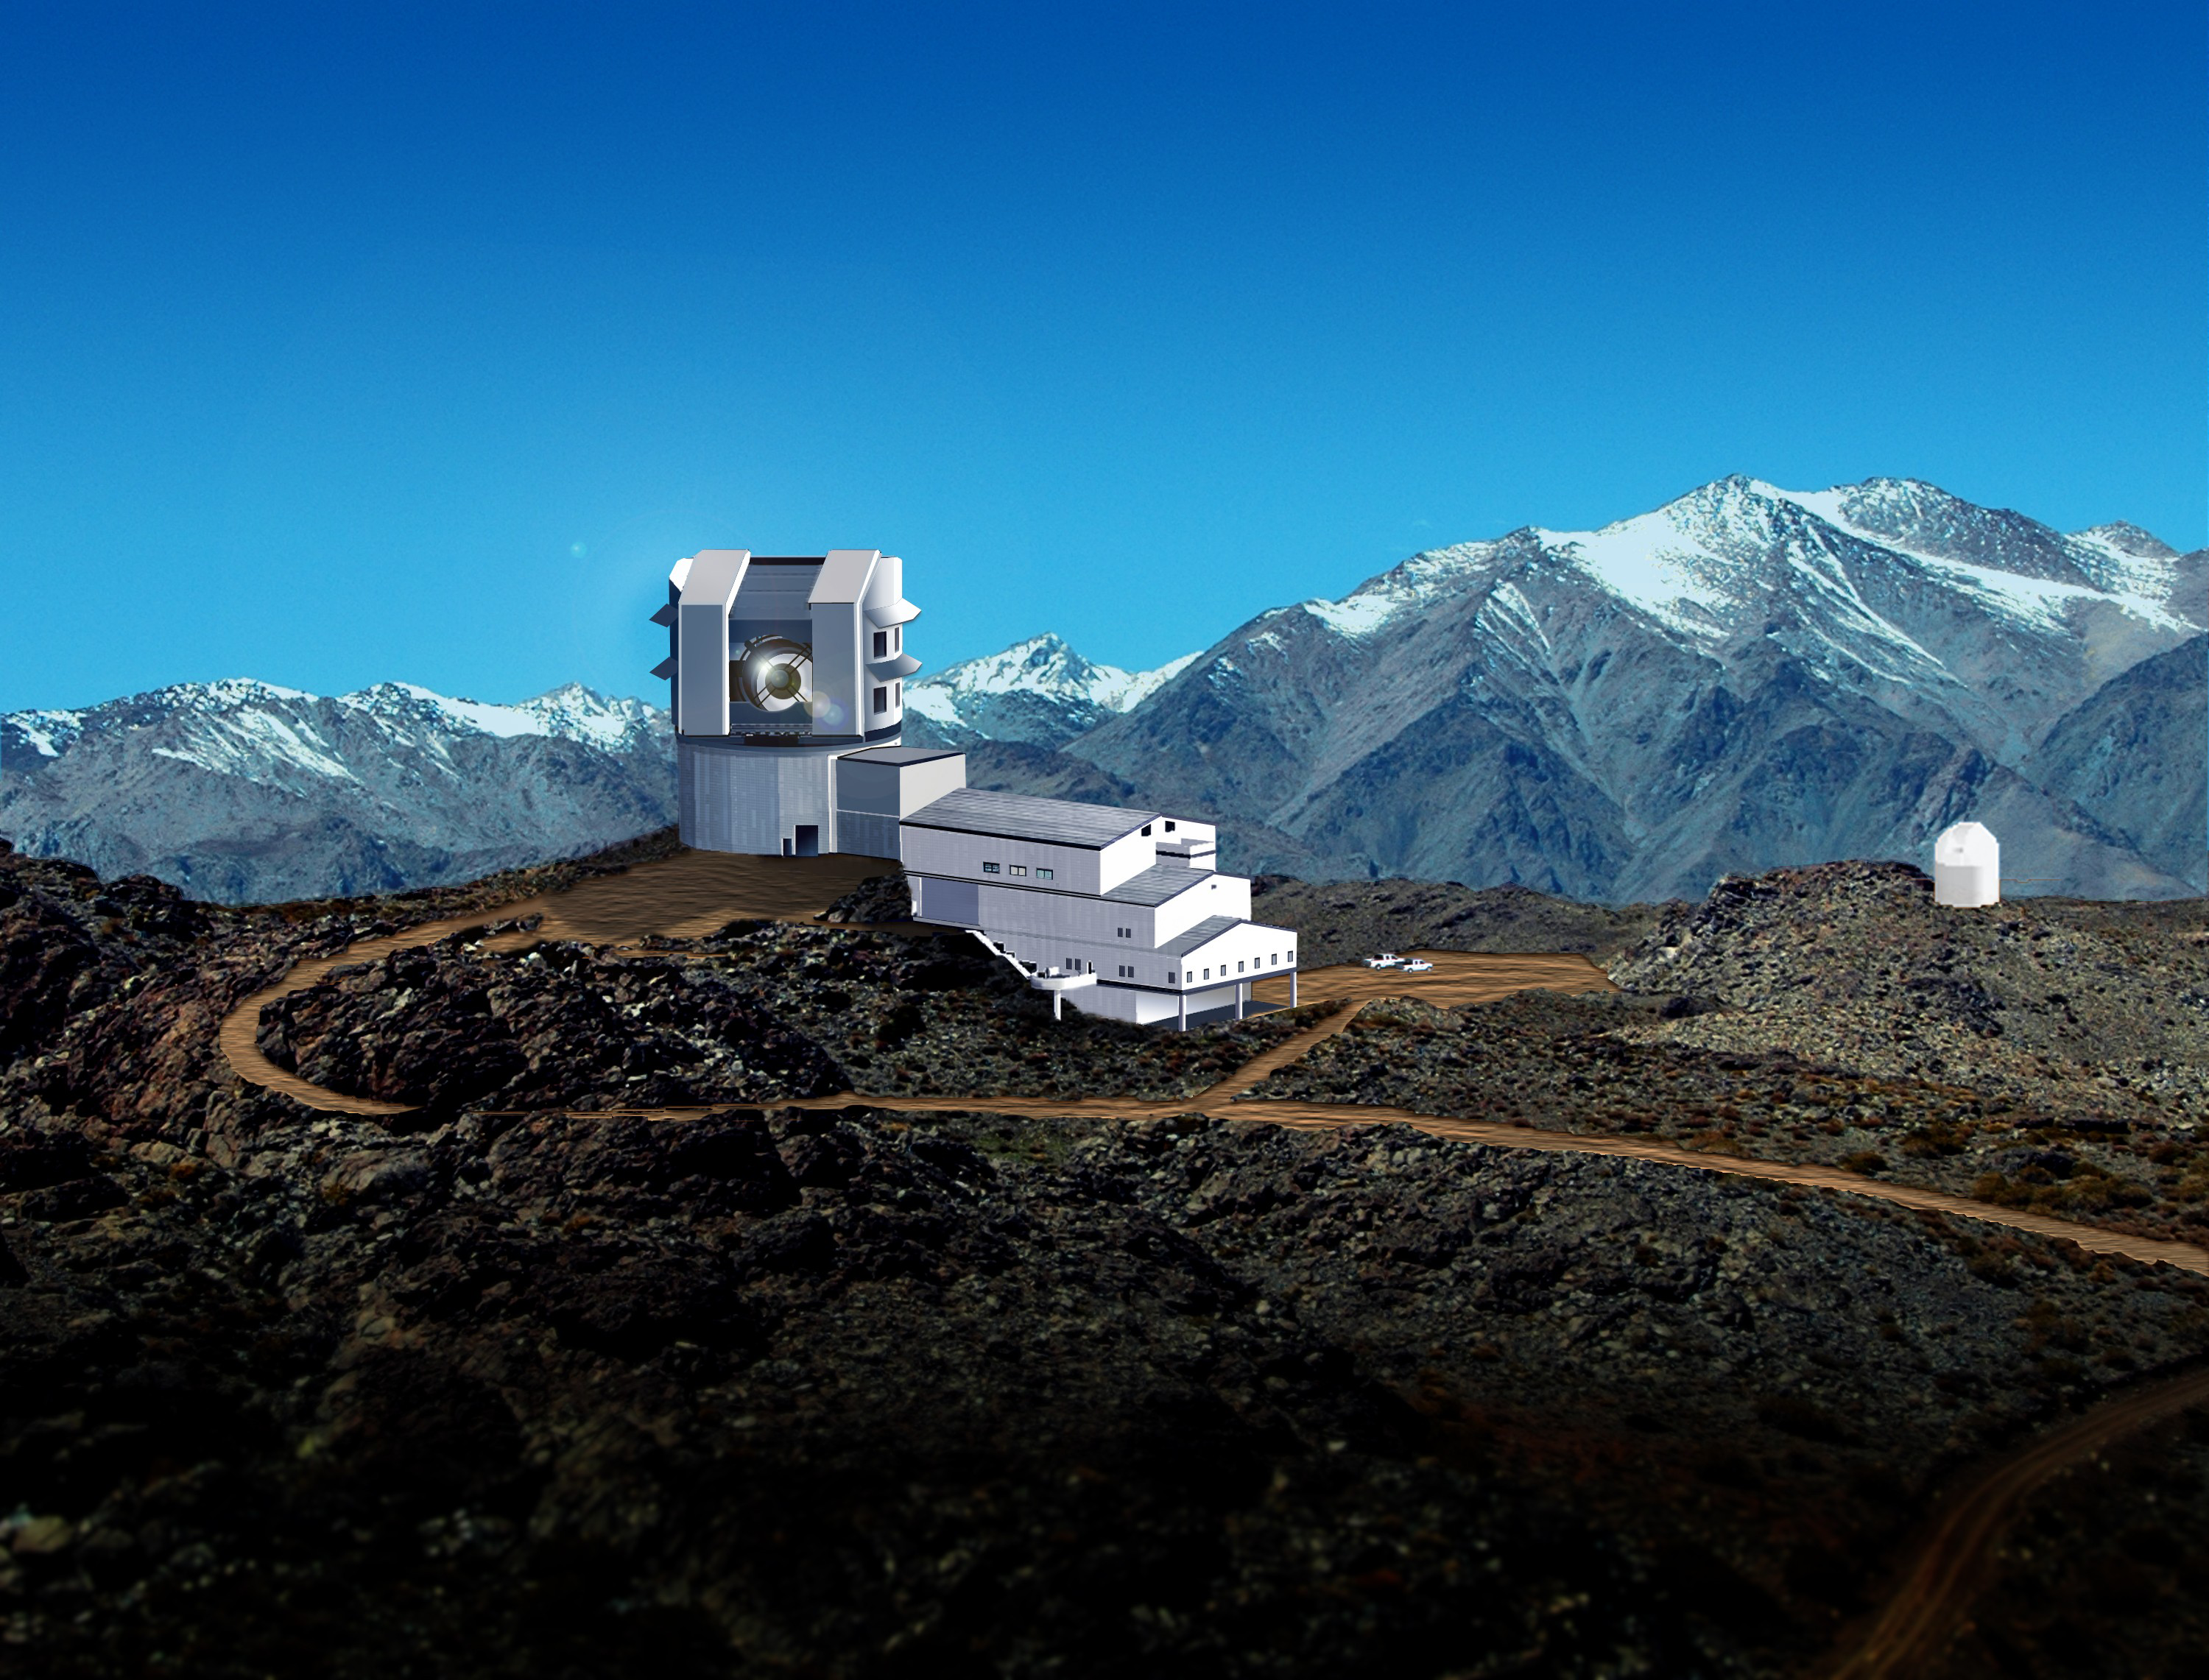

LSST Rendering, 2007

Rendering of the Large Synoptic Survey Telescope (LSST) atop Cerro Pachón in Chile. From Early 2007. This image was used to support an LSST press release

Credit: Michael Mullen Design/Rubin Observatory/ NSF/ AURA